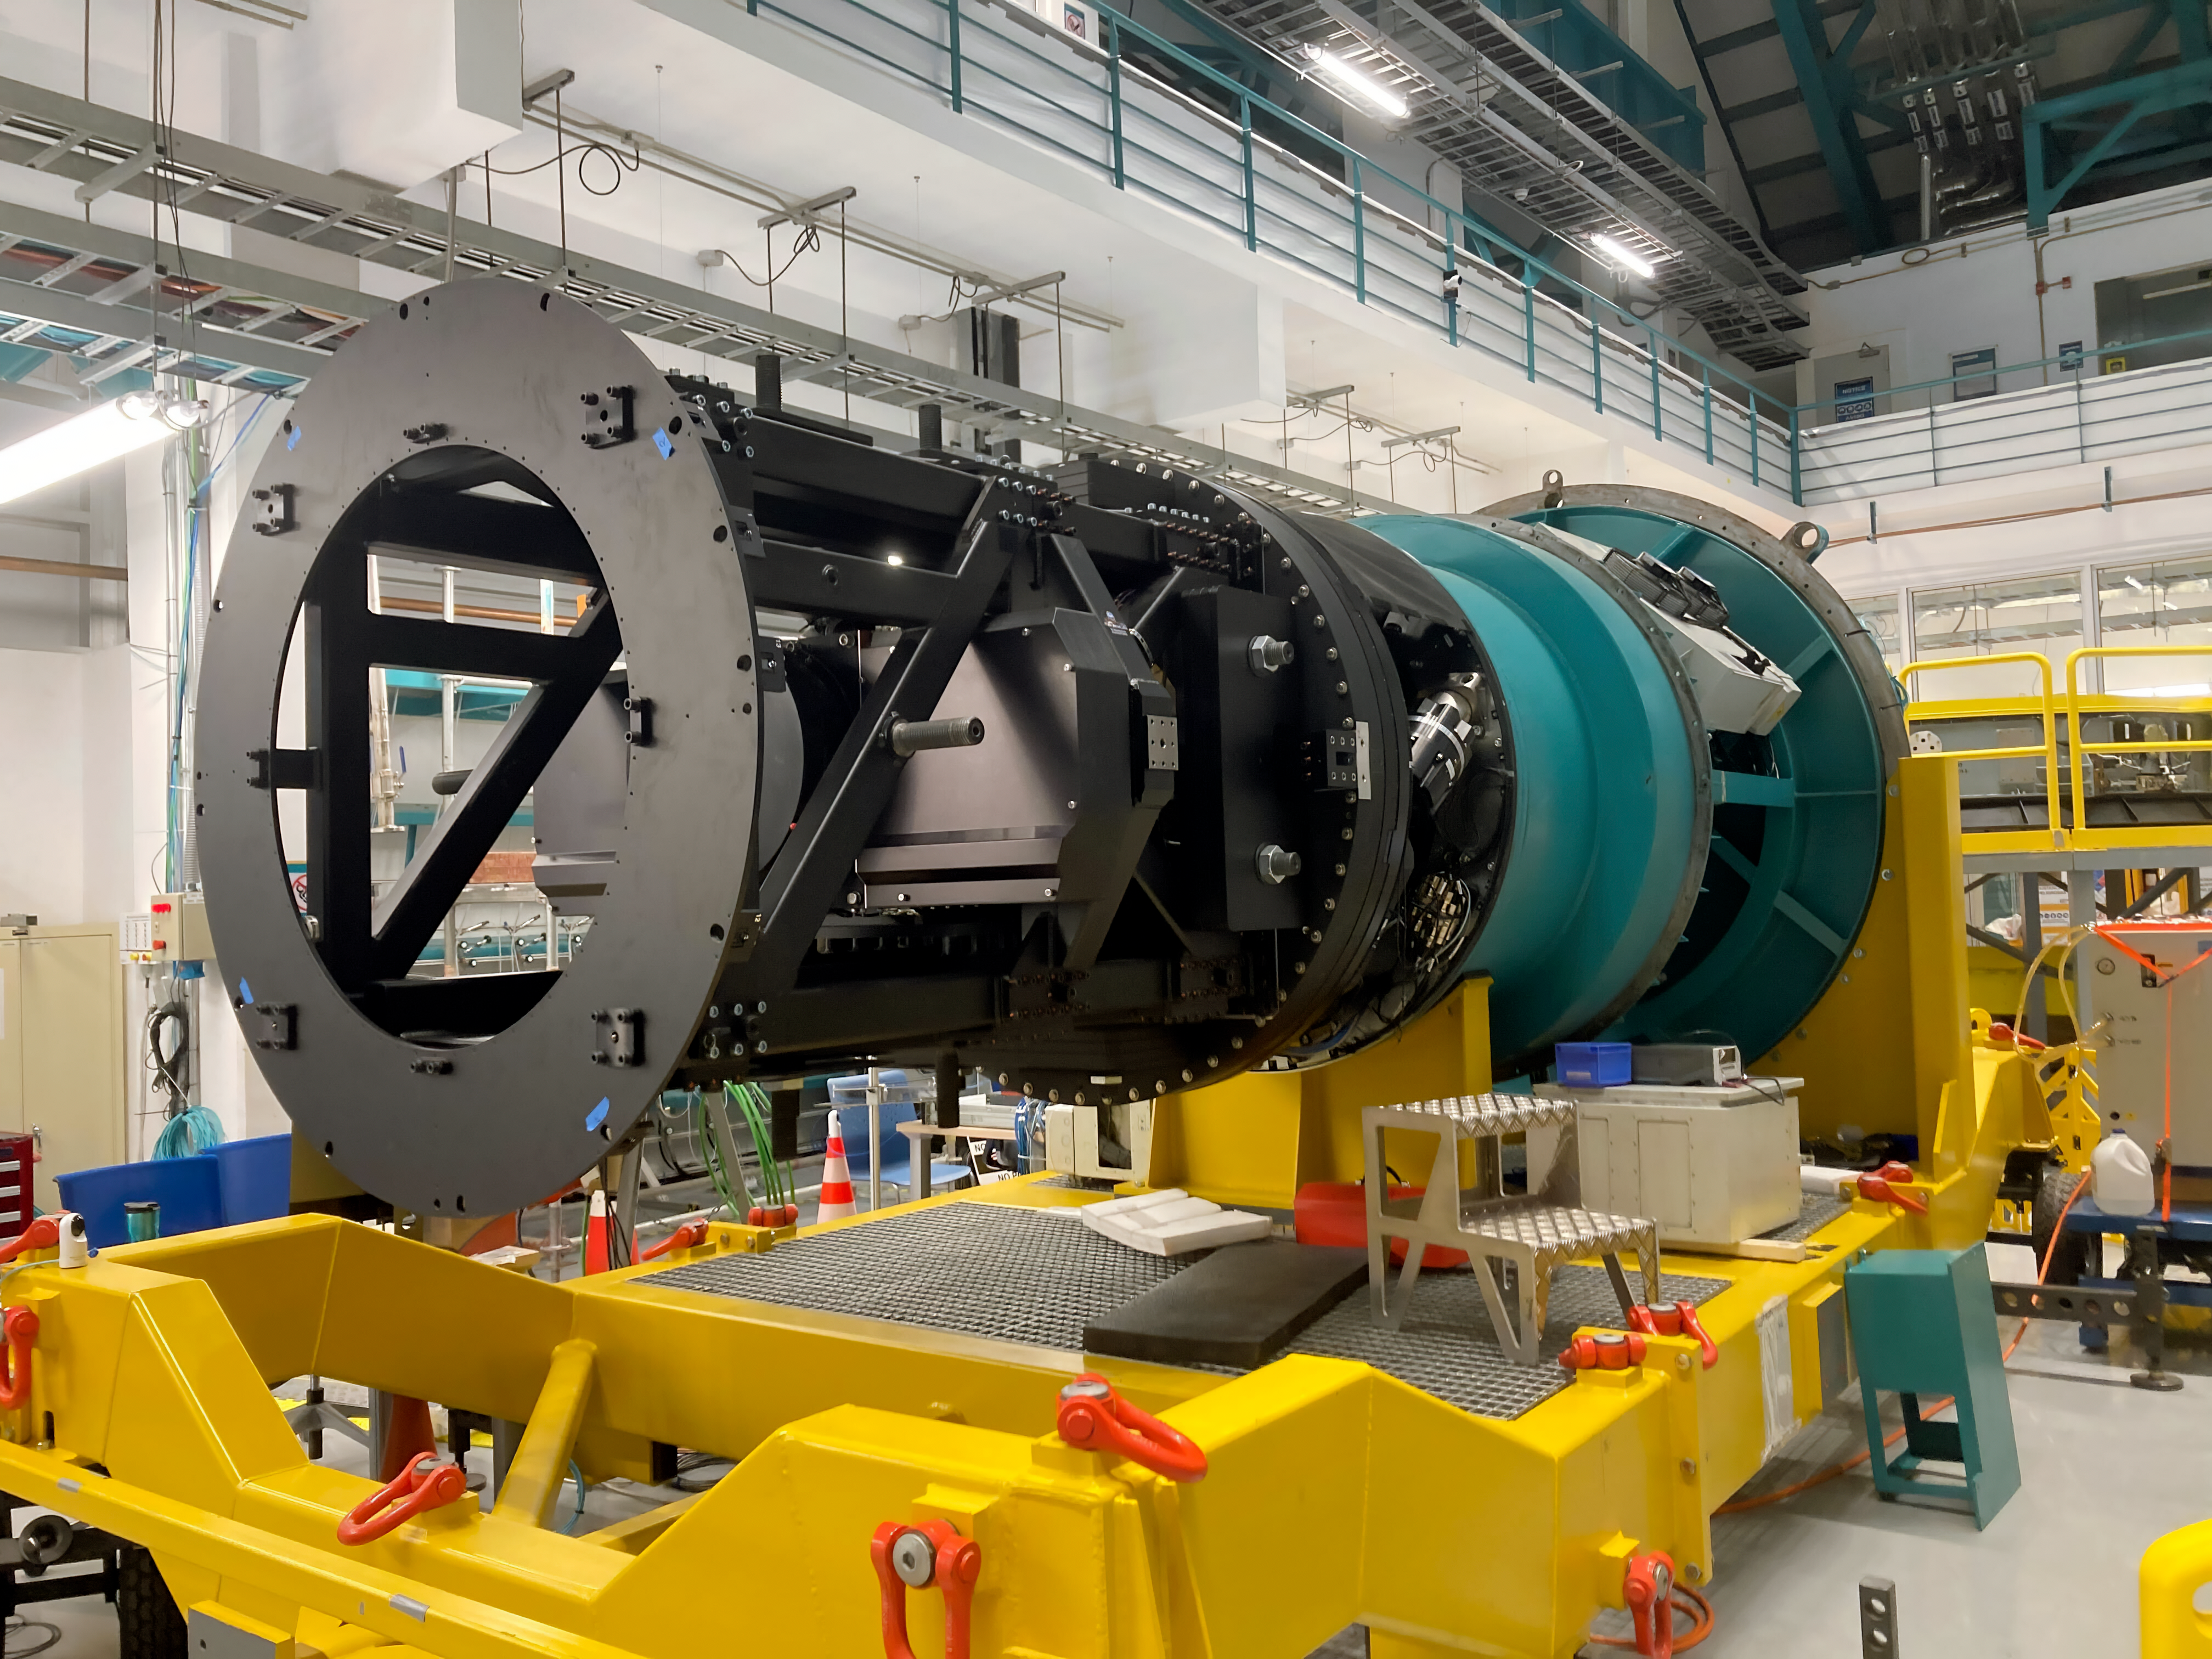

Rubin Observatory Commissioning Camera

The Rubin Observatory Commissioning Camera was installed on the observatory's rotator on Wednesday February 16, 2022.

Credit: RubinObs/NOIRLab/SLAC/NSF/DOE/AURA/B. Stalder